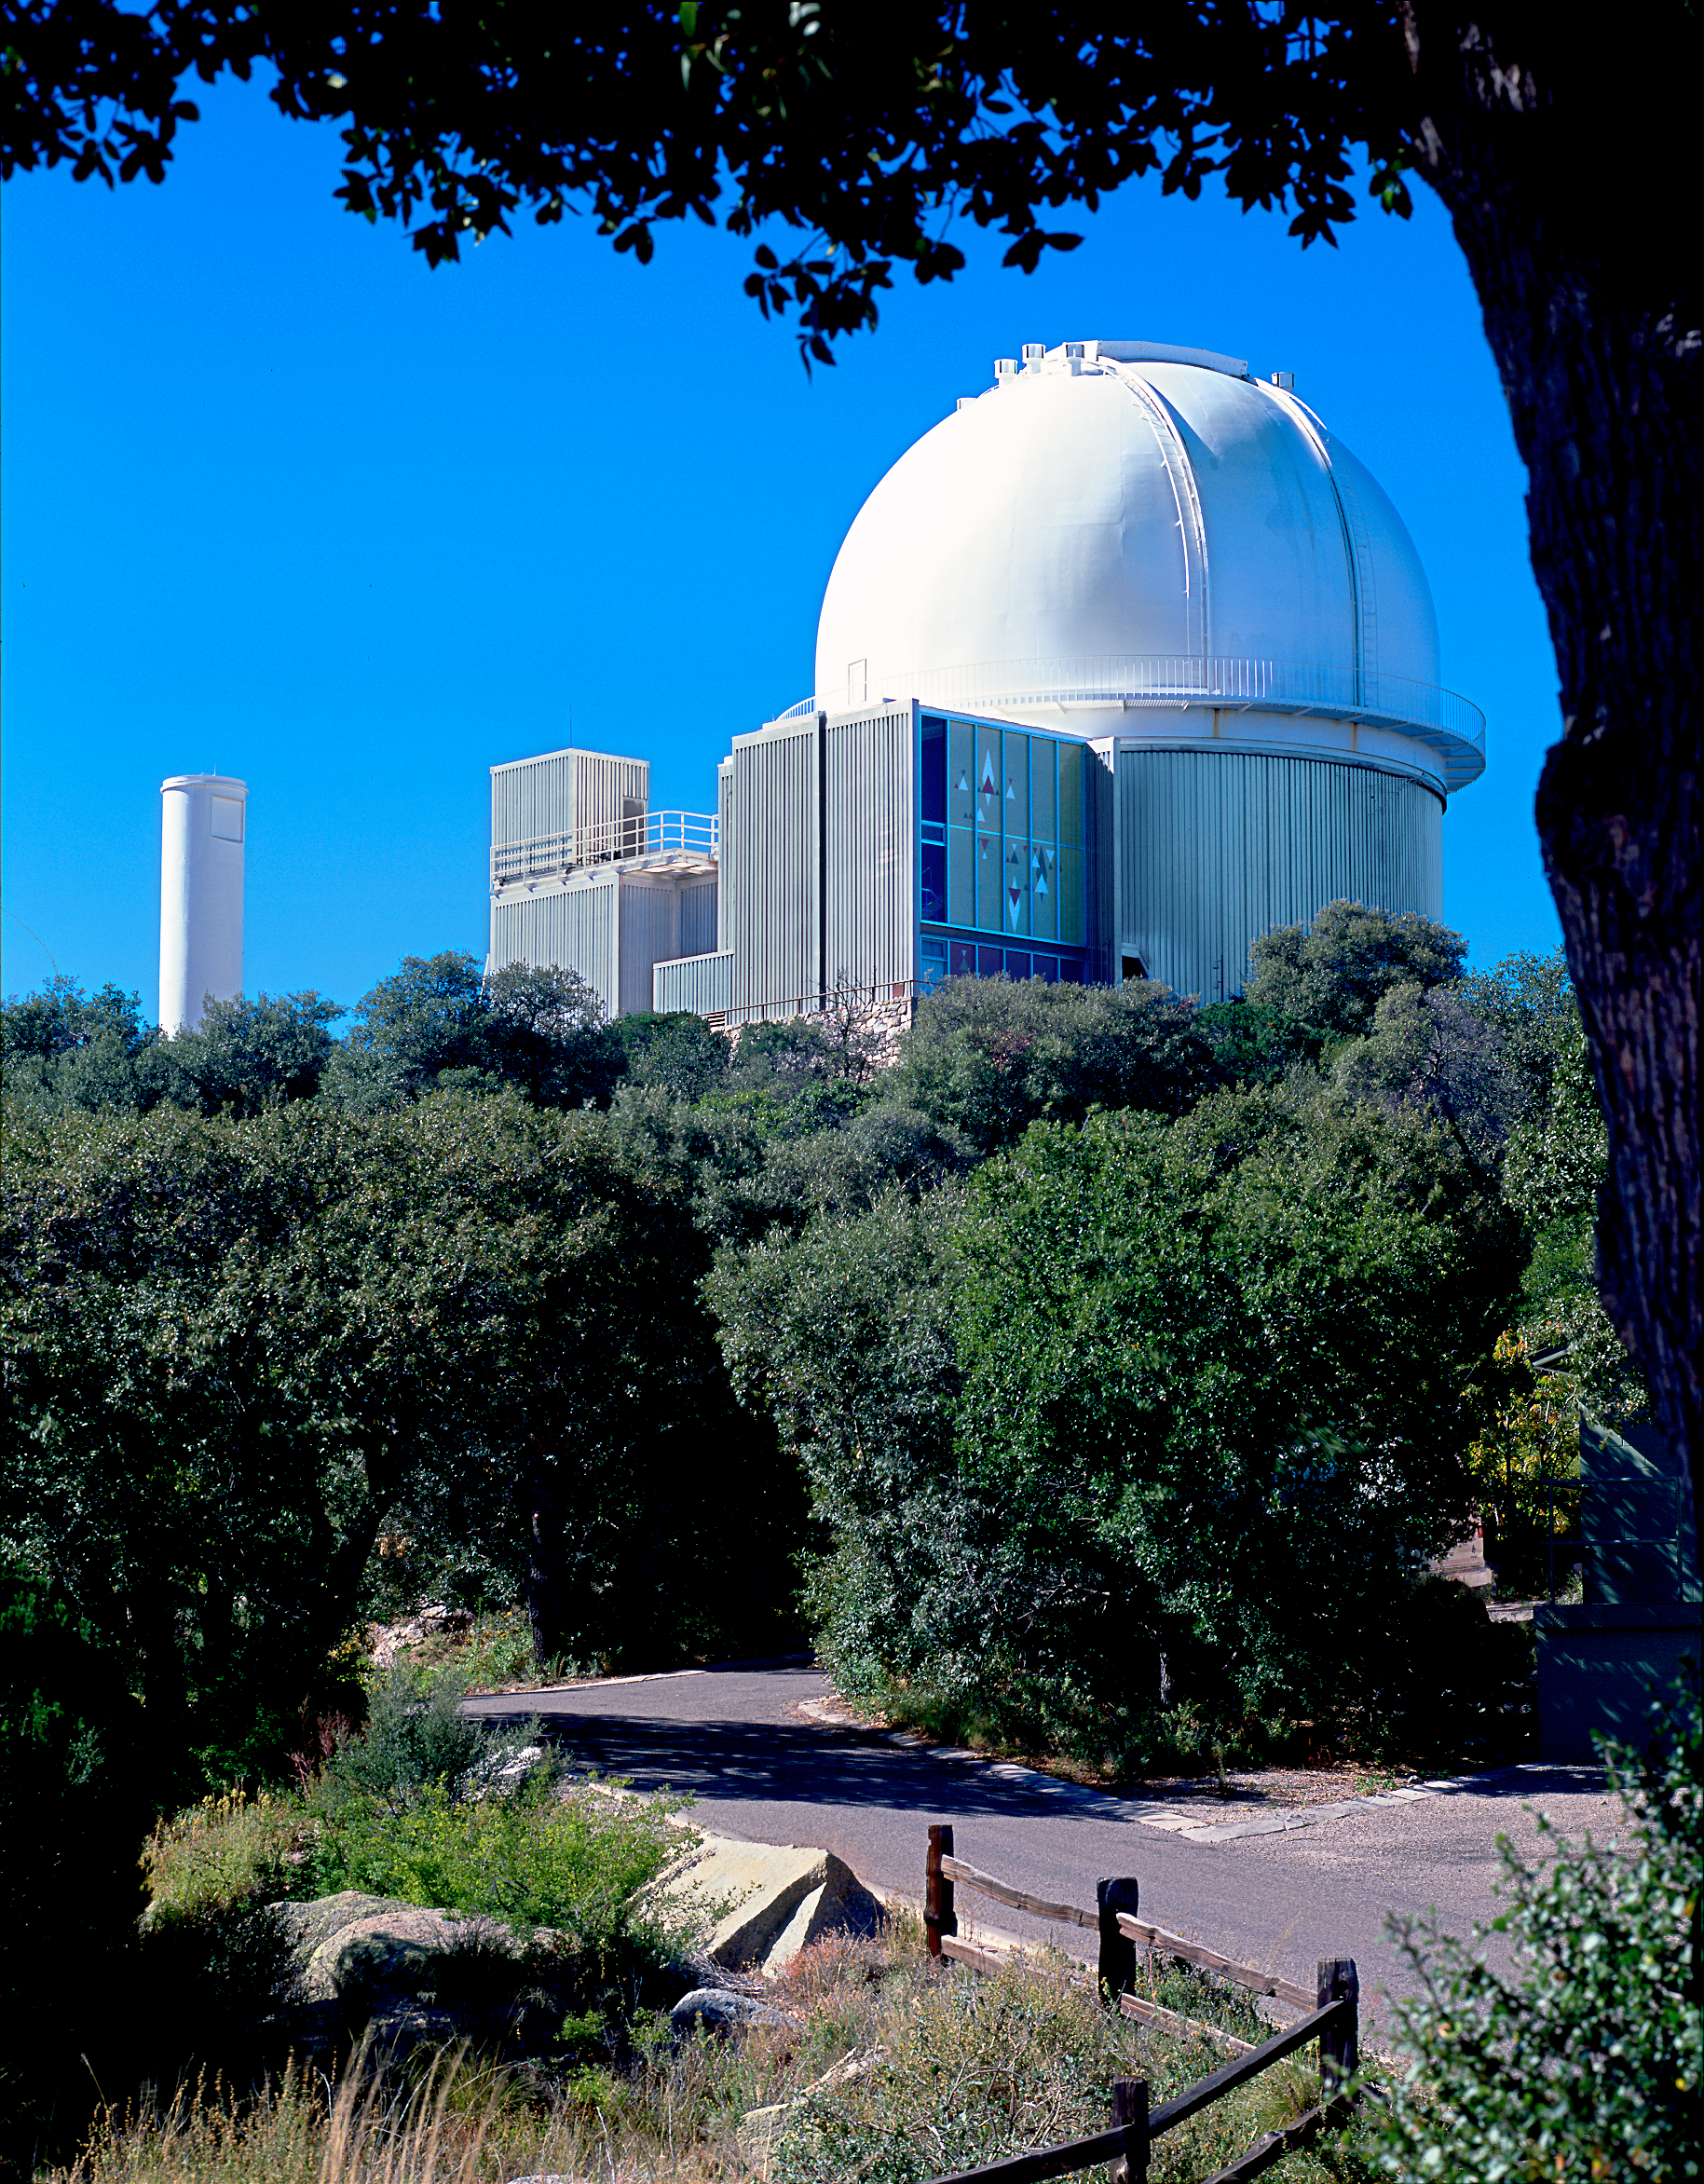

KPNO 2.1-meter

A view to the south west from one of the residences (at the time of this picture, it was occupied by Dick Doane), at the Kitt Peak National Observatory near Tucson, Arizona, showing the 2.1-meter telescope, the road and the wooden fence. Photograph by Mark Hanna.

Credit: Mark Hanna/NOIRLab/NSF/AURA/